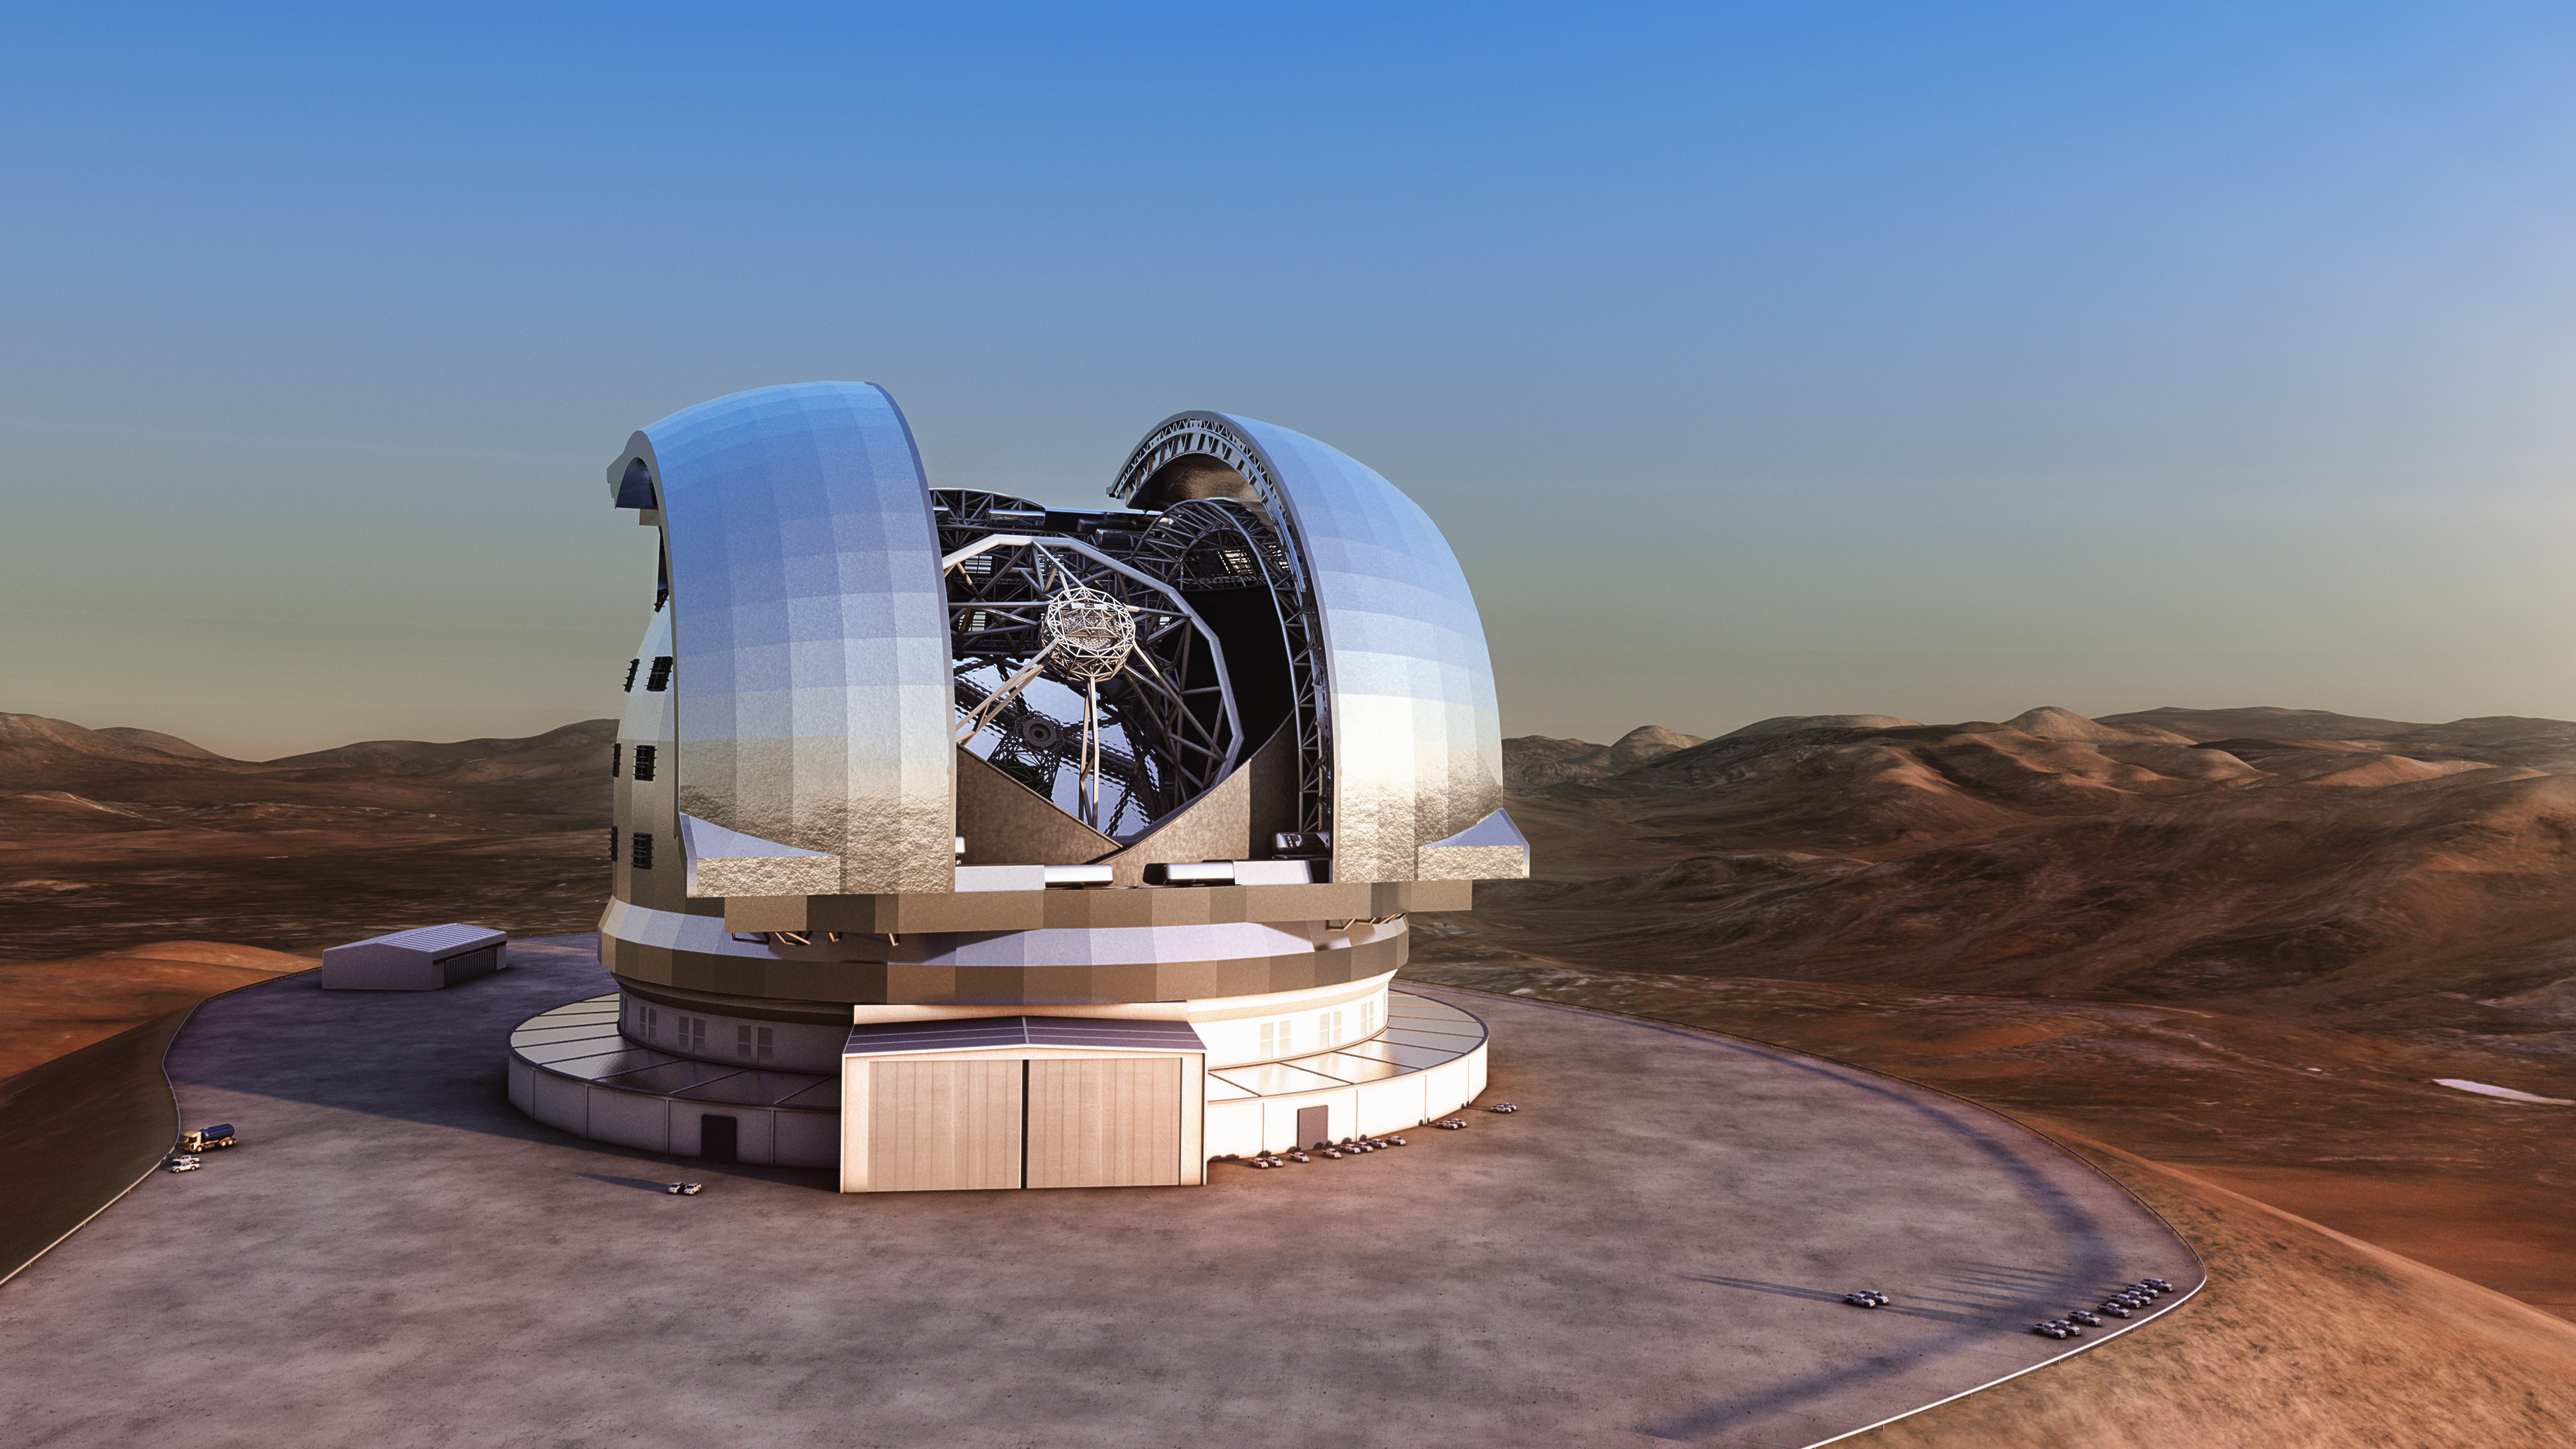

Artist’s impression of the ELT

Artist's impression of the Extremely Large Telescope (ELT) in its enclosure on Cerro Armazones, a 3046-metre mountaintop in Chile's Atacama Desert. The 39-metre ELT will be the largest optical/infrared telescope in the world — the world's biggest eye on the sky. Operations are planned to start early in the next decade, and the ELT will tackle some of the biggest scientific challenges of our time.

The design for the ELT shown here is preliminary.

Credit: ESO/L. Calçada